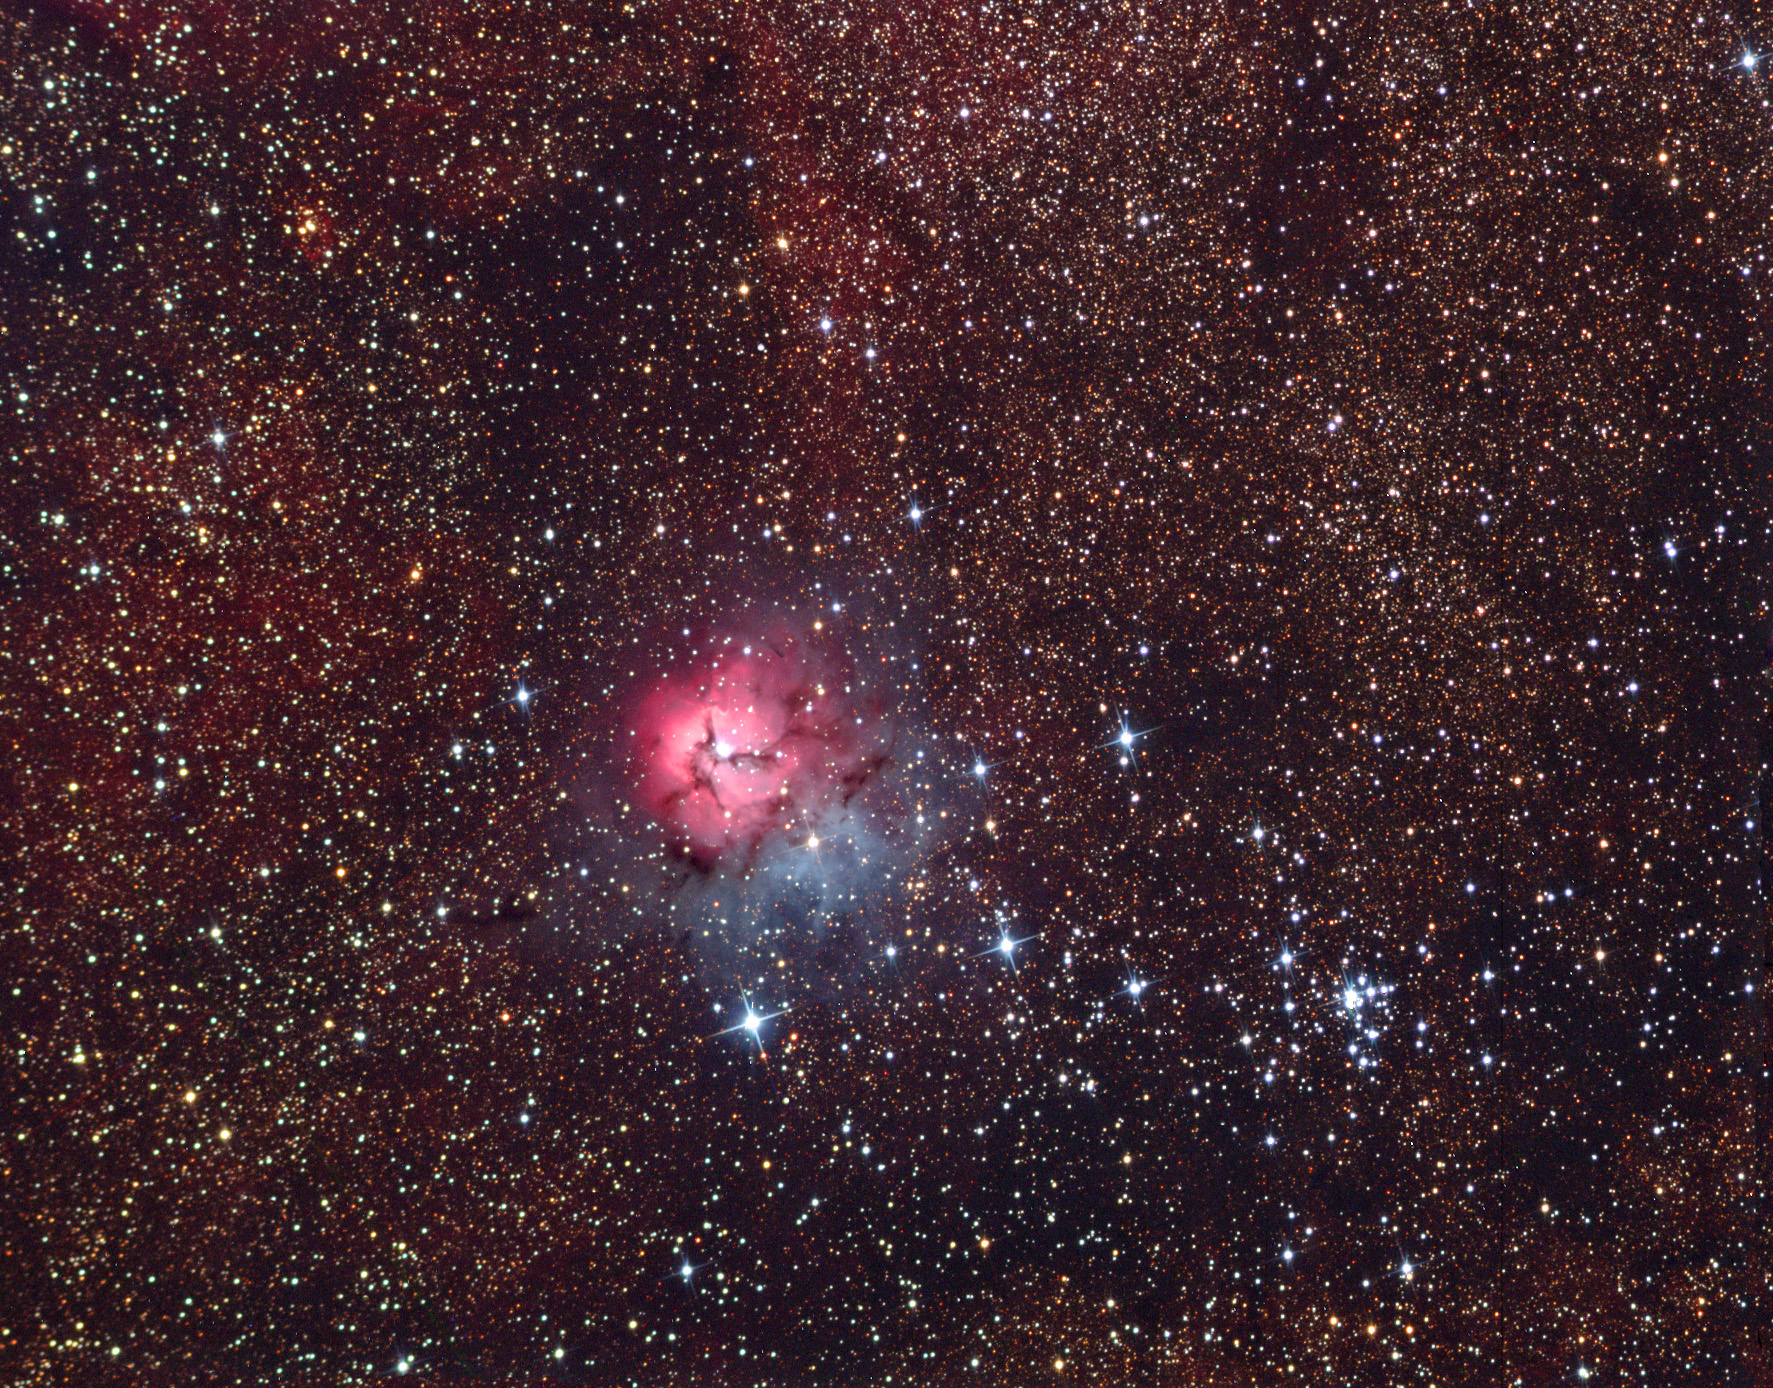

M20: The Trifid Nebula Wide

The Trifid Nebula or M20 is one of the most observed summer nebulae. It gets its distinct look from dust lanes that seem to divide the nebula into three parts. Located in the constellation Sagittarius, its distance is estimated at approximately 5,000 light years.

This image was taken as part of Advanced Observing Program (AOP) program at Kitt Peak Visitor Center during 2014.

Credit: KPNO/NOIRLab/NSF/AURA/ Lawrence Johnson and Kathy Ortega/Adam Block